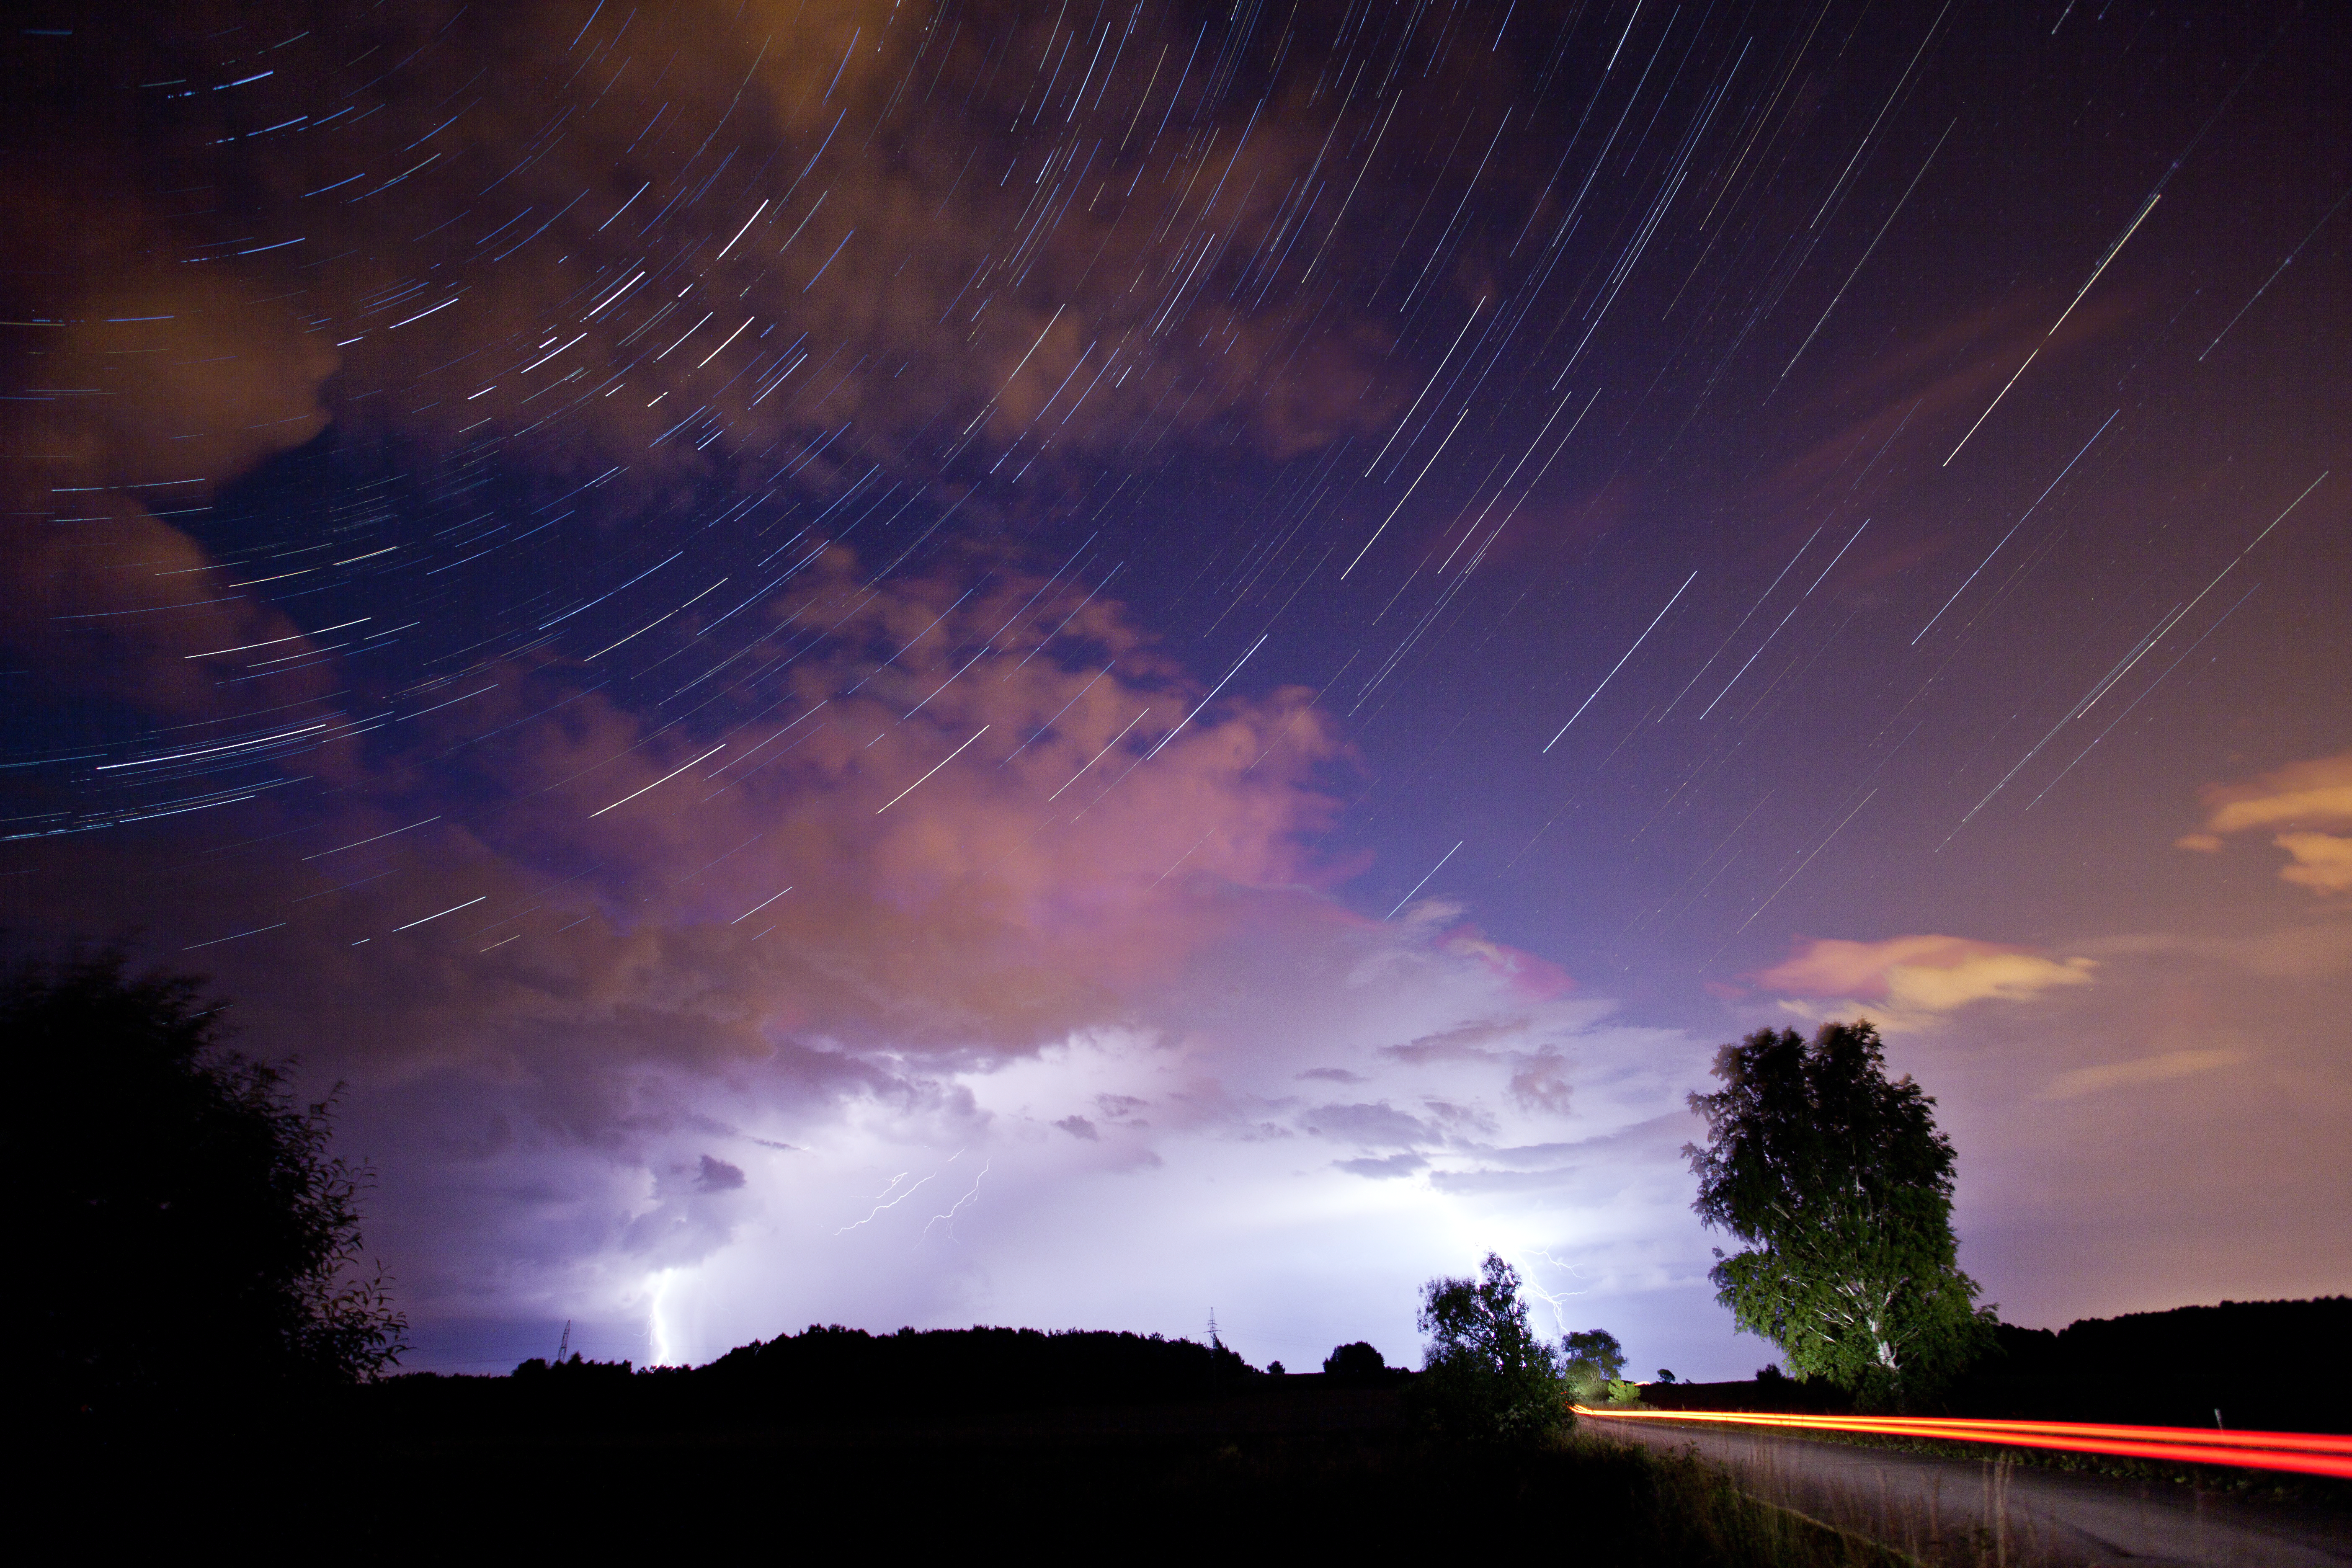

The constellation of Cassiopeia over a thunderstorm

This spectacular view of star-trails above a thunderstorm won third prize in the astronomical landscapes category of the 2014 Astrocamera competition. It was taken by Szczepan Skibicki.

Credit: Szczepan Skibicki, AstroCamera 2014, Hewelianum Centre